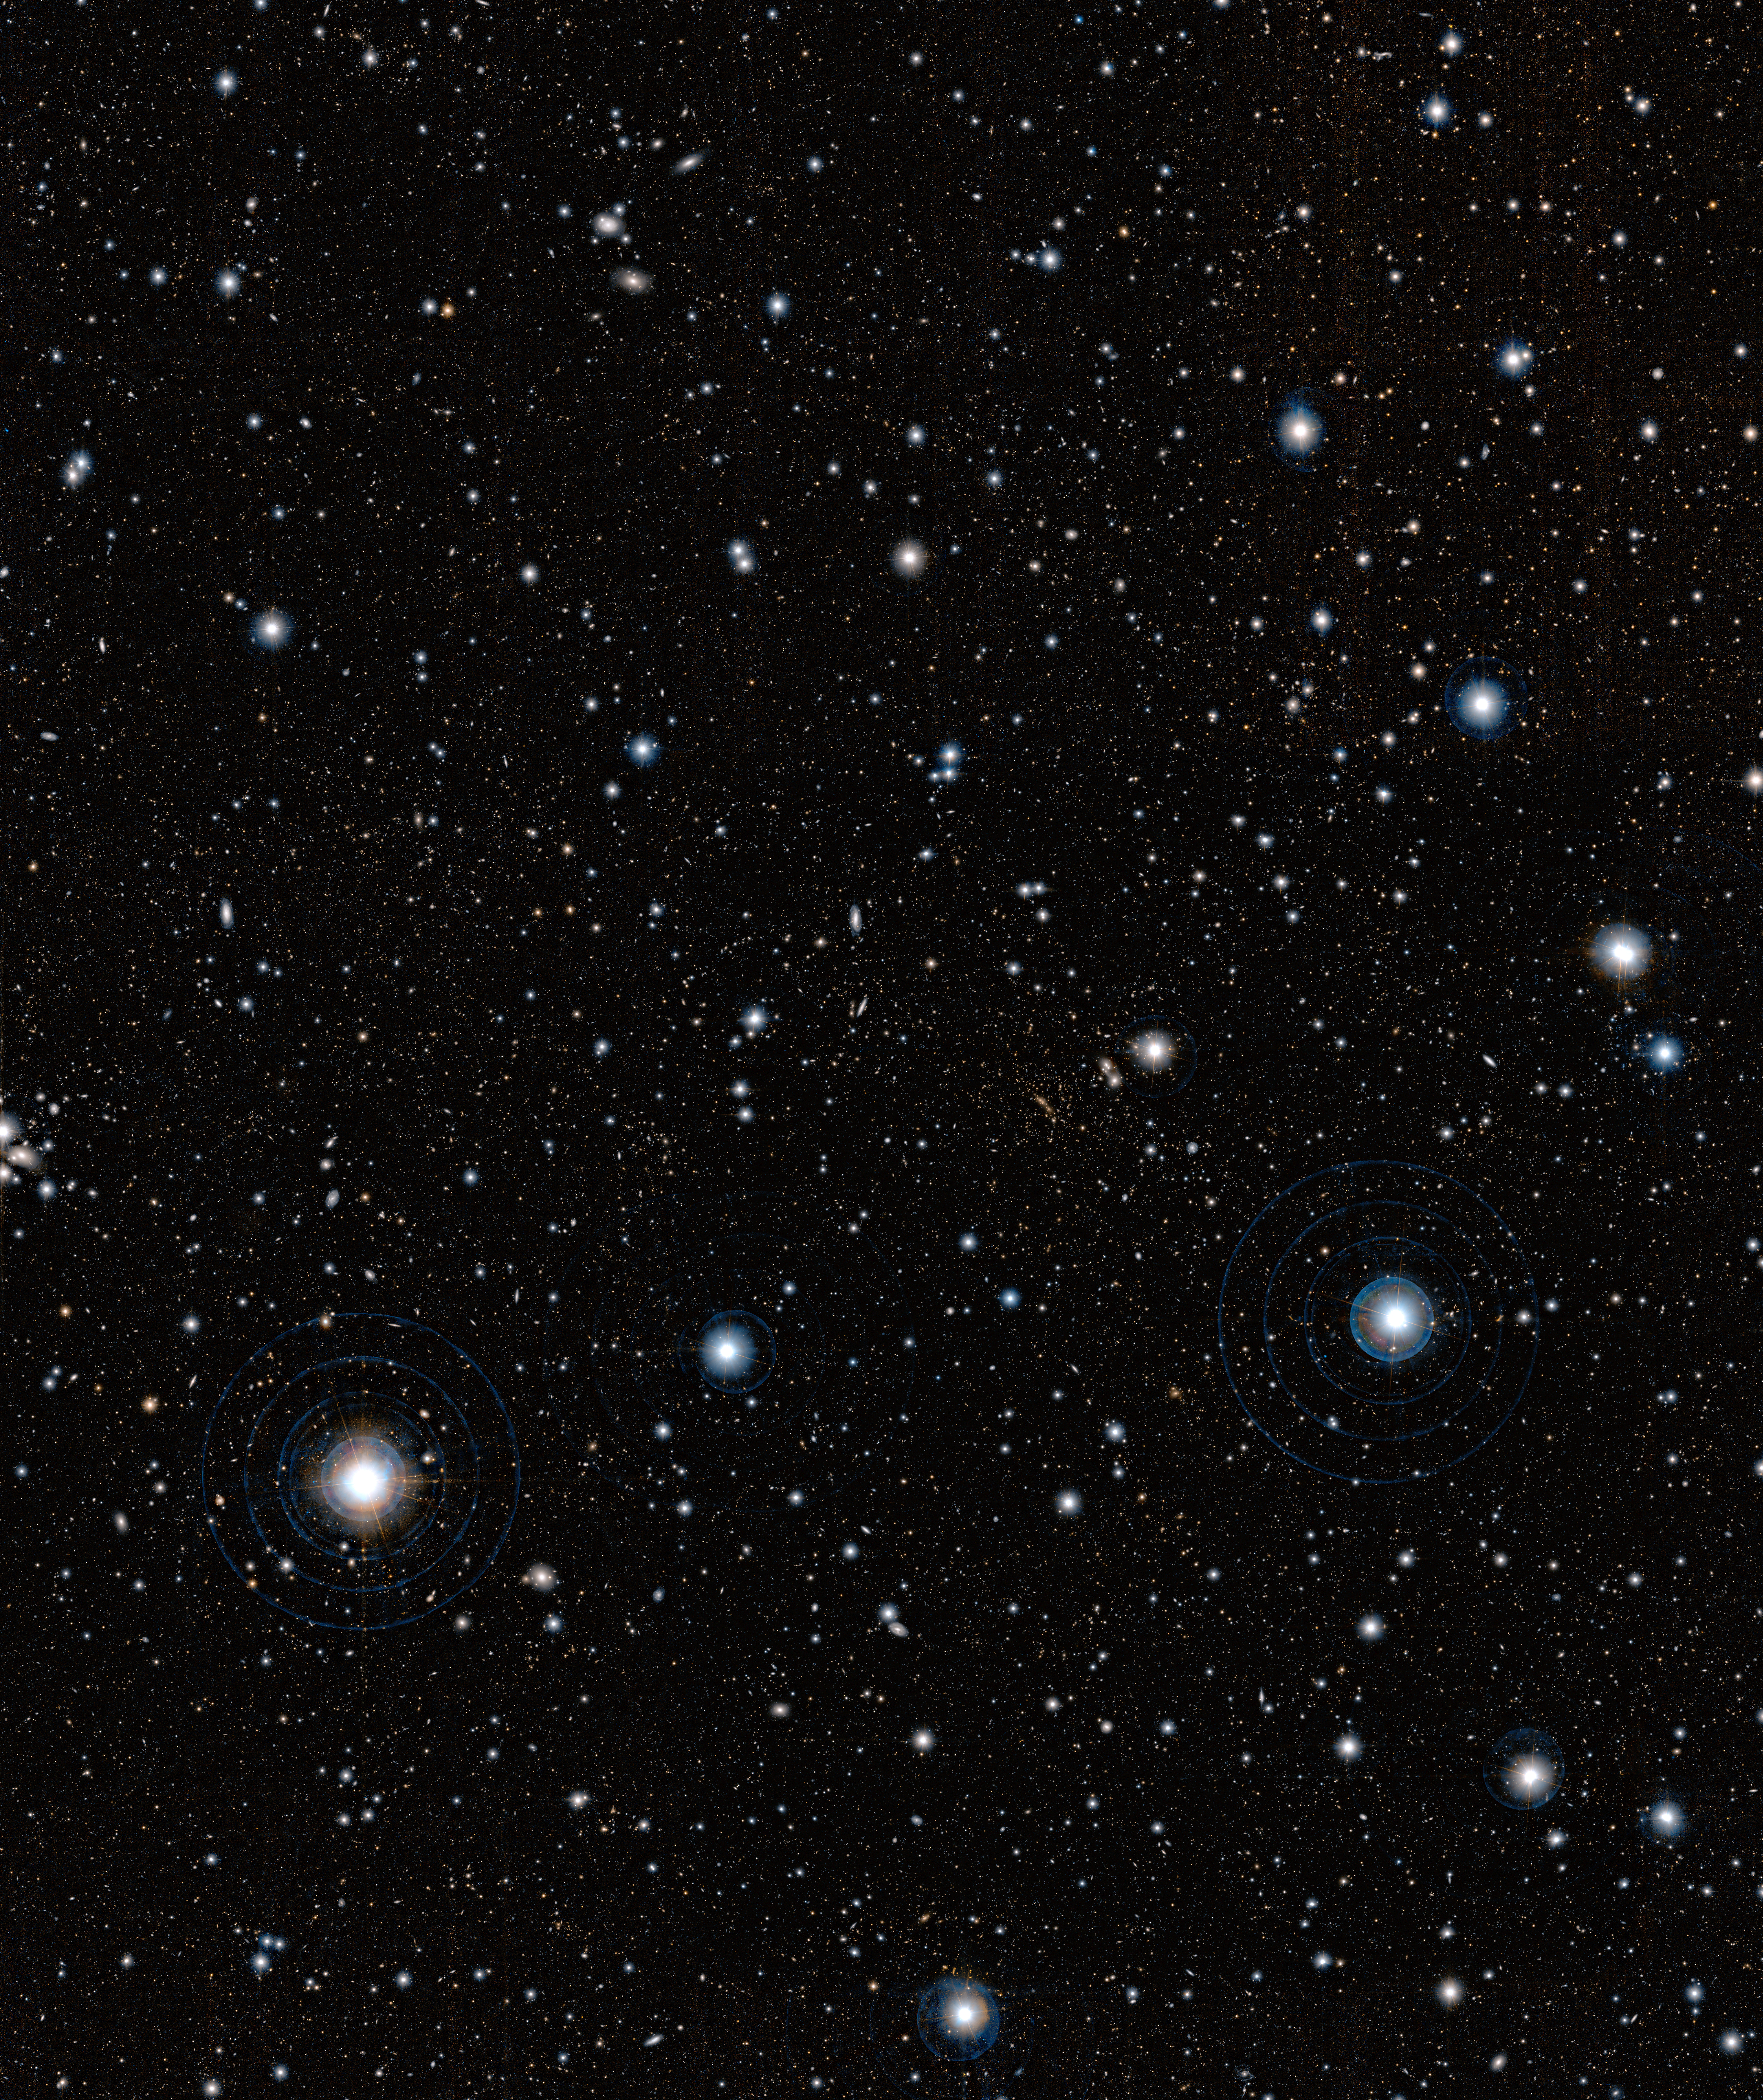

Gigantic structure of galaxies

This image, obtained with the Subaru Telescope, operated by the National Astronomical Observatory of Japan was used by a team of astronomers, led by Masayuki Tanaka from the European Southern Observatory (ESO), to uncover a gigantic, previously unknown assembly of galaxies located almost seven billion light-years away from us. This structure was confirmed by further observations made using ESO’s Very Large Telescope and Subaru. It is the first observation of such a prominent galaxy structure in the distant Universe, providing further insight into the cosmic web and how it formed.

Credit: ESO/Subaru/National Astronomical Observatory of Japan/M. Tanaka